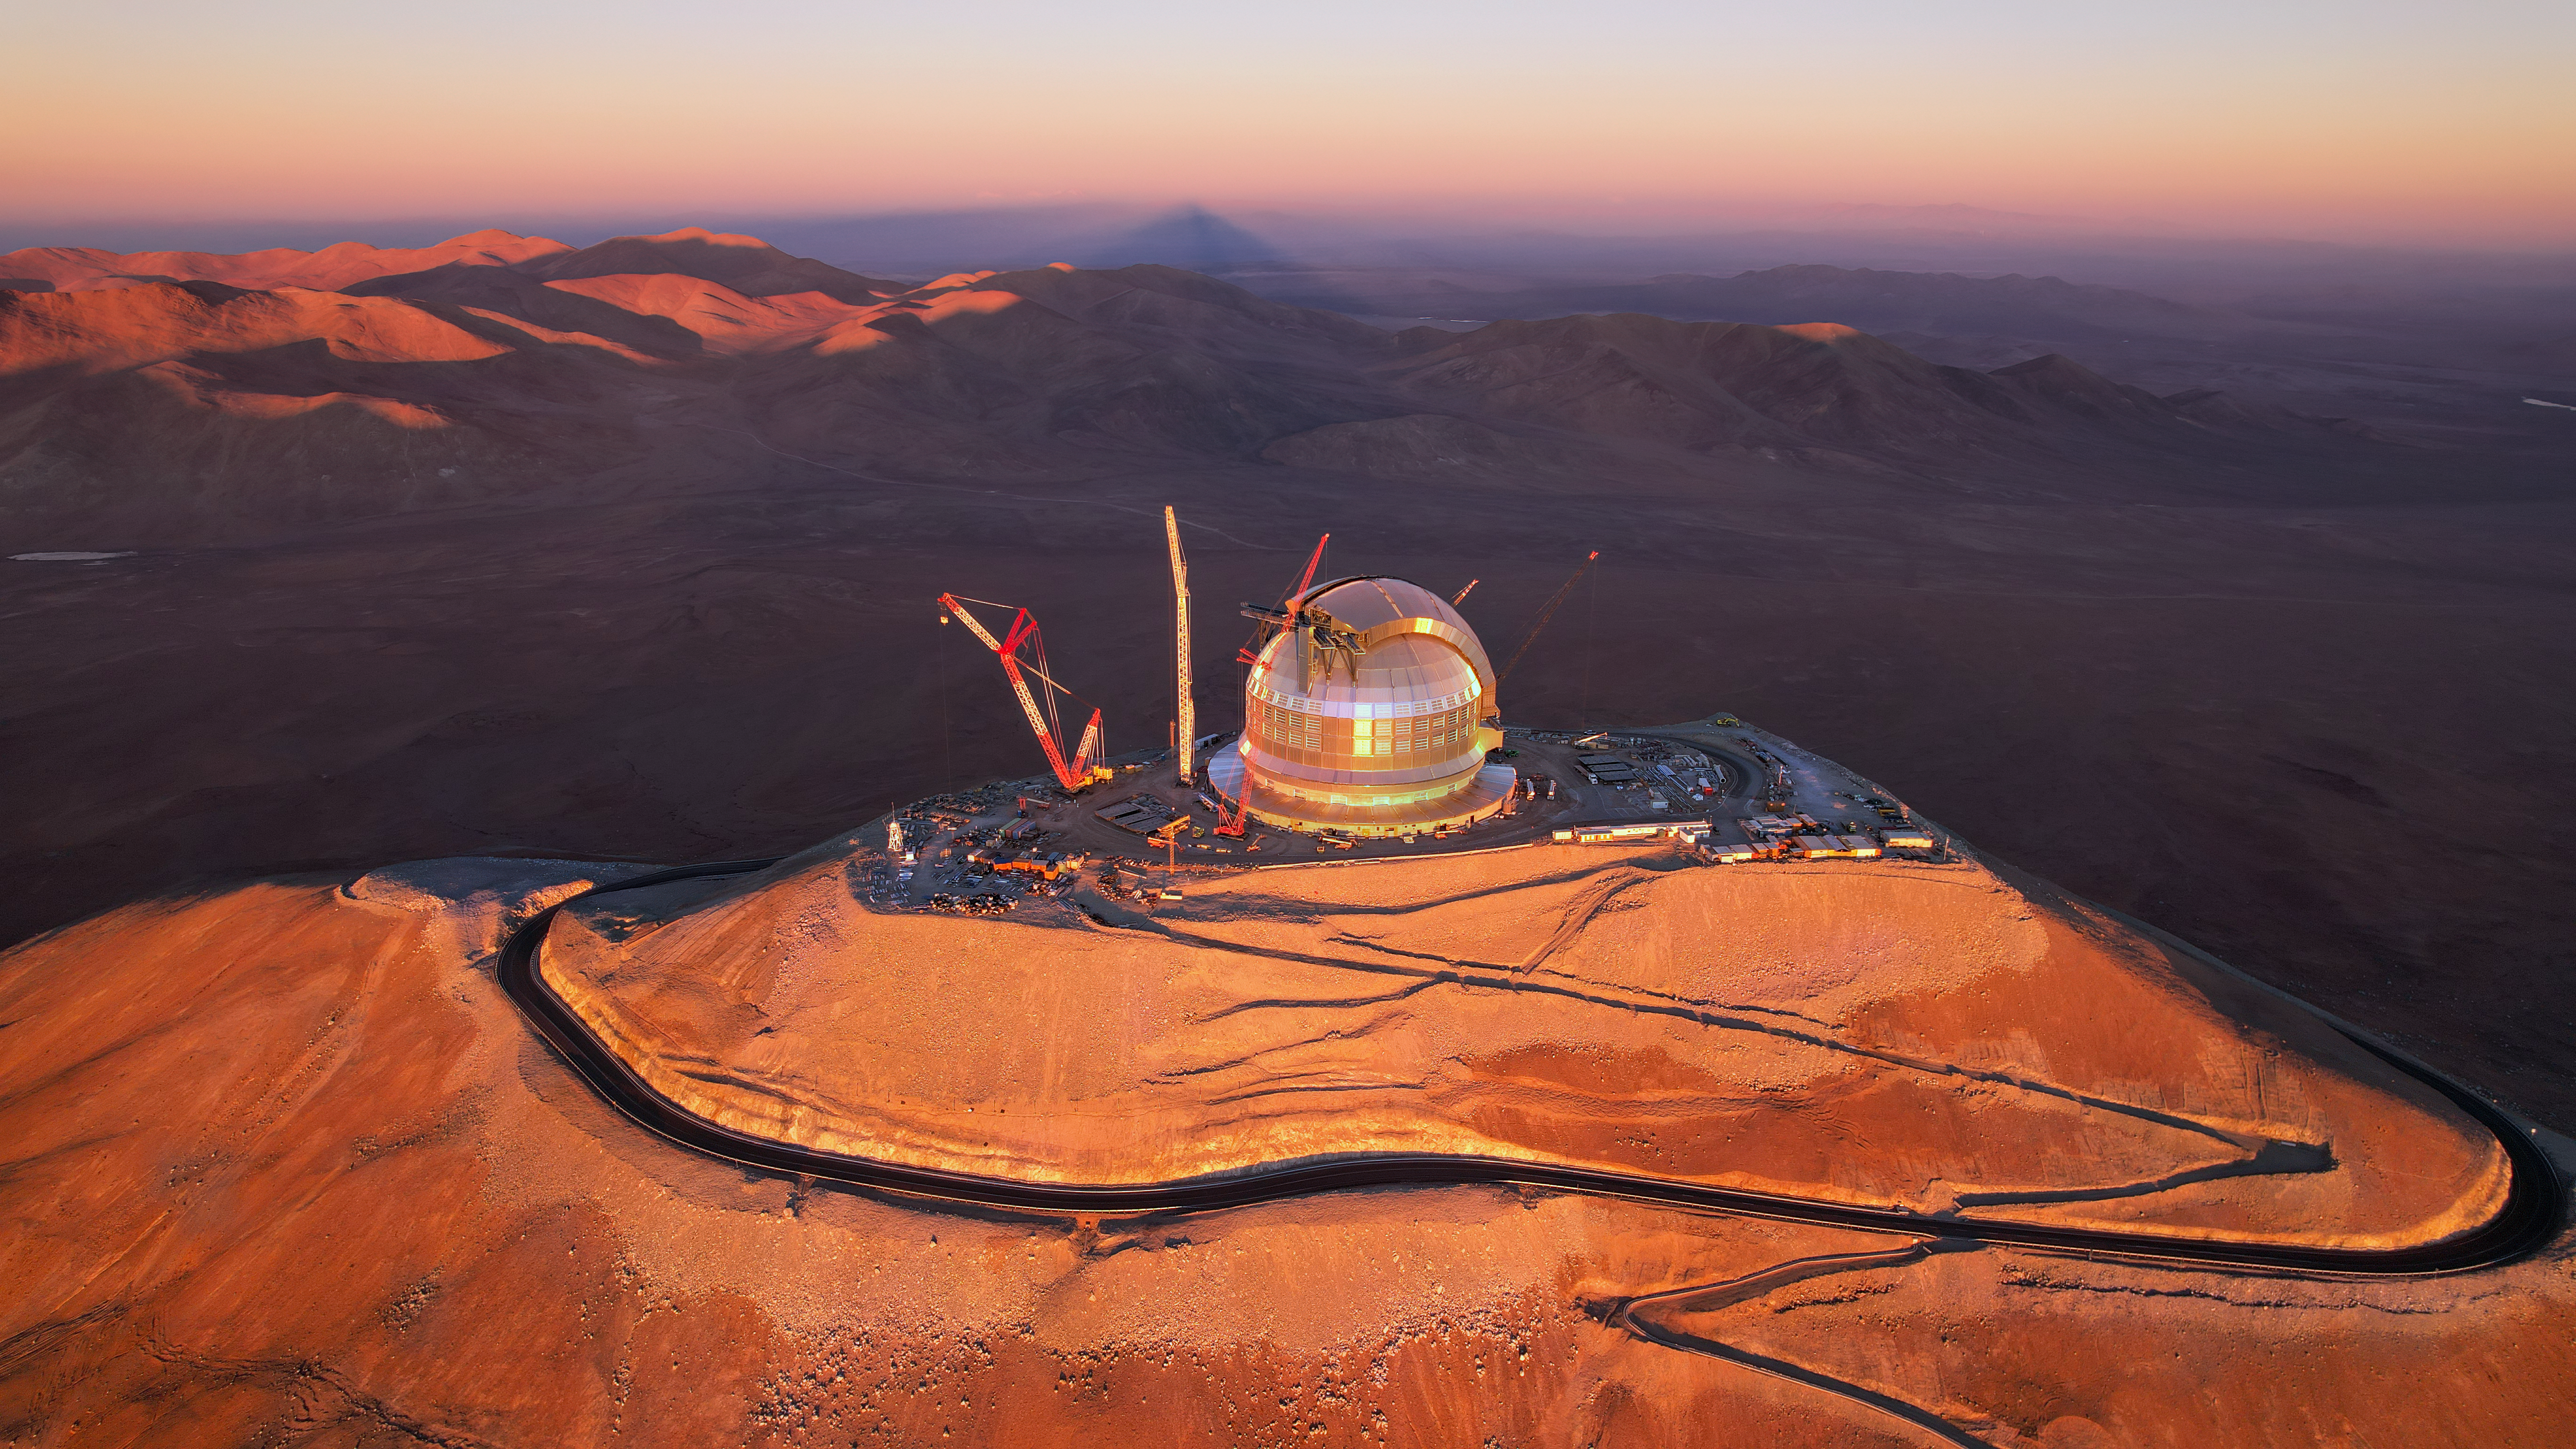

The sunset shines on the ELT

Today's Picture of the Week shows ESO's Extremely Large Telescope (ELT), glowing in the sunset light of the Chilean Atacama Desert and surrounded by massive cranes hard at work to get this telescope up and running. As of April 2026, when this image was taken, the ELT is over 70% complete.

This soon-to-be telescope is located at the top of Cerro Armazones, the mountain that casts a triangular shadow in the background of this drone image. At 3046 metres above sea level, and with very dry conditions, the ELT is in the perfect location for astronomical observations under one of the most pristine skies on Earth. Its dome, planned to be fully completed in 2027, protects the telescope and its sensitive components from the extreme desert environment, and from the Sun during daytime. At night, its two massive sliding doors will open to allow the telescope to observe the night sky, while still protecting it from the wind.

Inside the dome, the construction of the main structure of what will be the world's largest optical and near-infrared telescope is very advanced. With the first light planned for the end of the decade, the ELT and its groundbreaking 39-metre main mirror will take on some of the biggest challenges in astronomy and, ultimately, help us understand our place in the Universe.

Credit: ESO/G. Vecchia